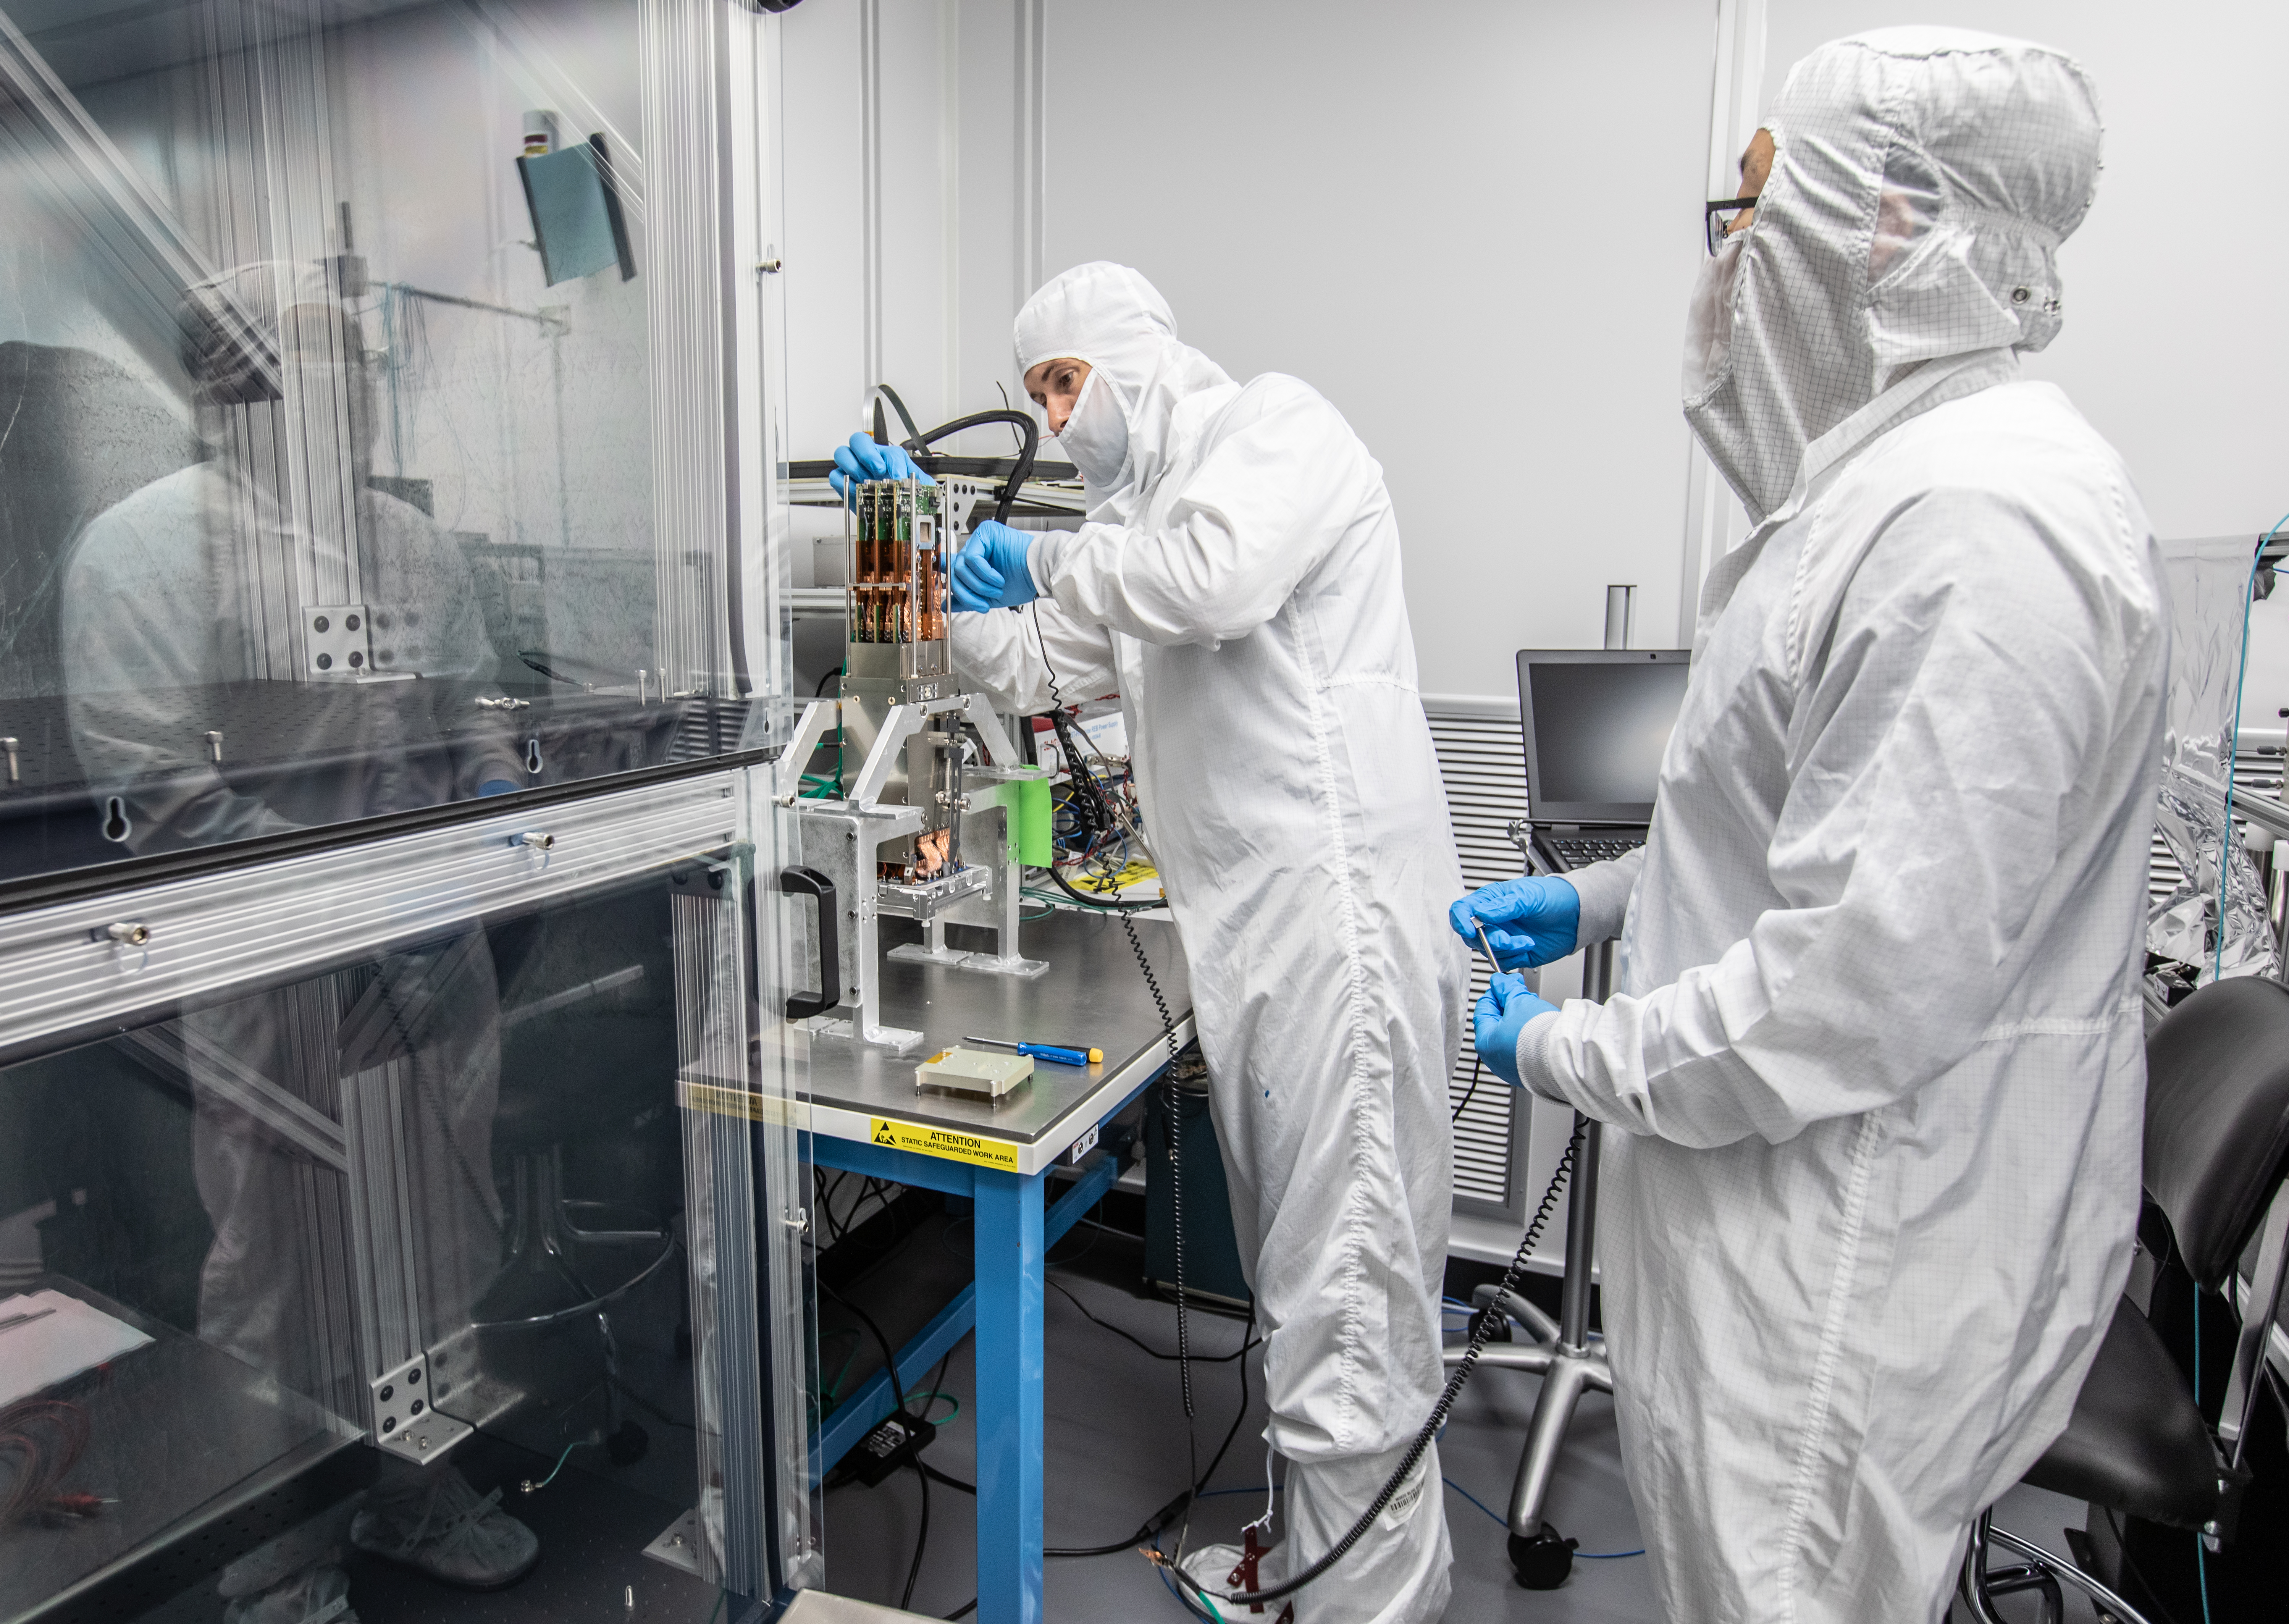

Vera C. Rubin Observatory LSST Camera Focal Plane Build 124

Preparing the final RTM for installation into the cryostat assembly.

Credit: Jacqueline Orrell/SLAC National Accelerator Laboratory